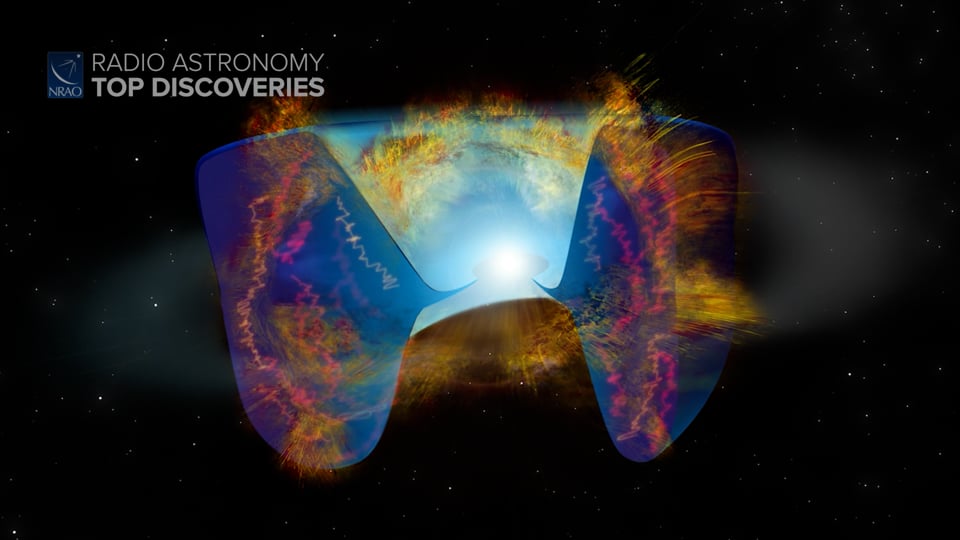

Compact Object Creates a Supernova

When a star eats a black hole, it can create a massive explosion. Astronomers using the Karl G. Jansky Very Large Array (VLA) have studied radio light from a supernova, which shows it may have been triggered by the last meal of a massive star. Writing and narration provided by Phil Plait @SYFY Discover more about what can cause a supernova from the original press release: https://public.nrao.edu/news/stellar-collision-triggers-supernova/ Content created on 01/26/2022

Credit: NRAO/AUI/NSF